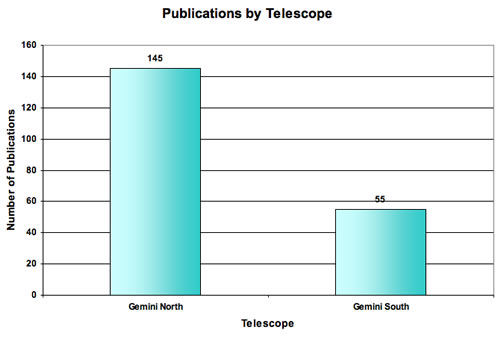

Papers produced by each Gemini Telescope through December 31, 2005

Papers produced by each Gemini Telescope through December 31, 2005. Note that the Gemini South Telescope science operation started one year later (October 2001) than at Gemini North (October 2000). More observing time went to “packback” for the use of visitor instruments at Gemini South. Payback allocation has been much less productive in terms of scientific papers.

Credit: International Gemini Observatory/NOIRLab/NSF/AURA